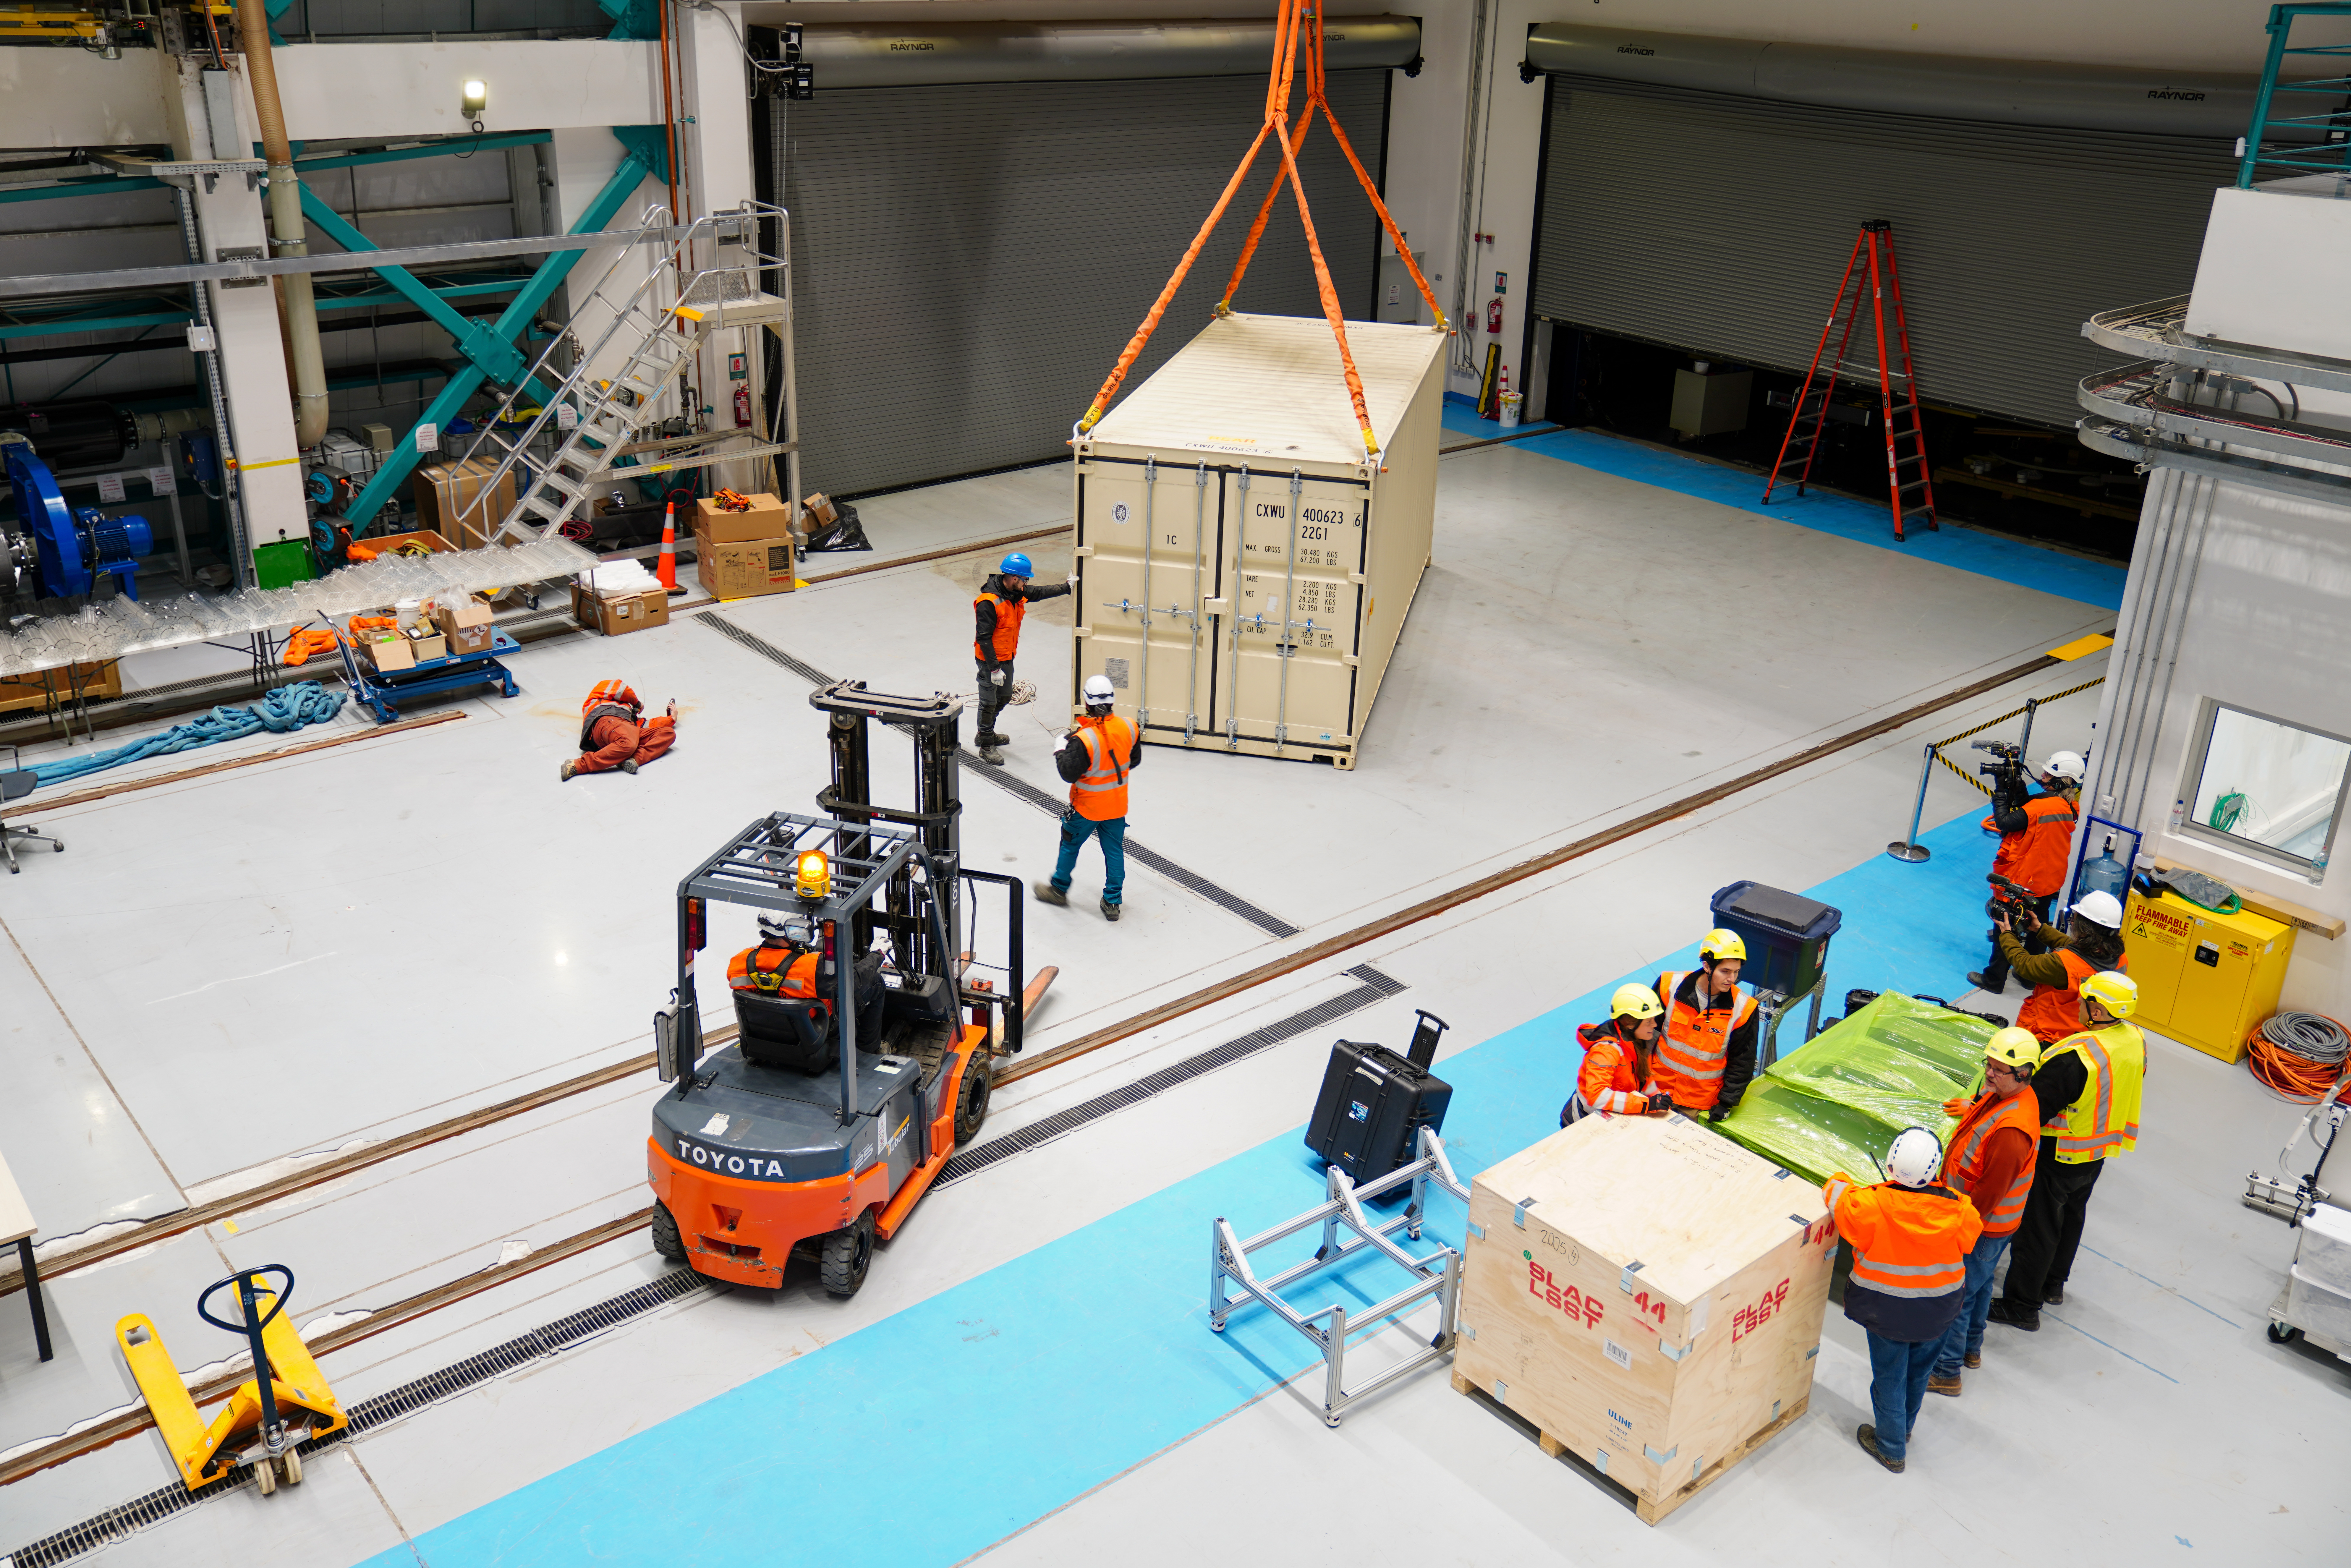

LSST Camera Arrives at Rubin Observatory

Members of the Rubin team work on getting the LSST Camera unpacked and situated on the third level of the observatory.

Credit: RubinObs/NOIRLab/SLAC/NSF/DOE/AURA/H. Stockebrand